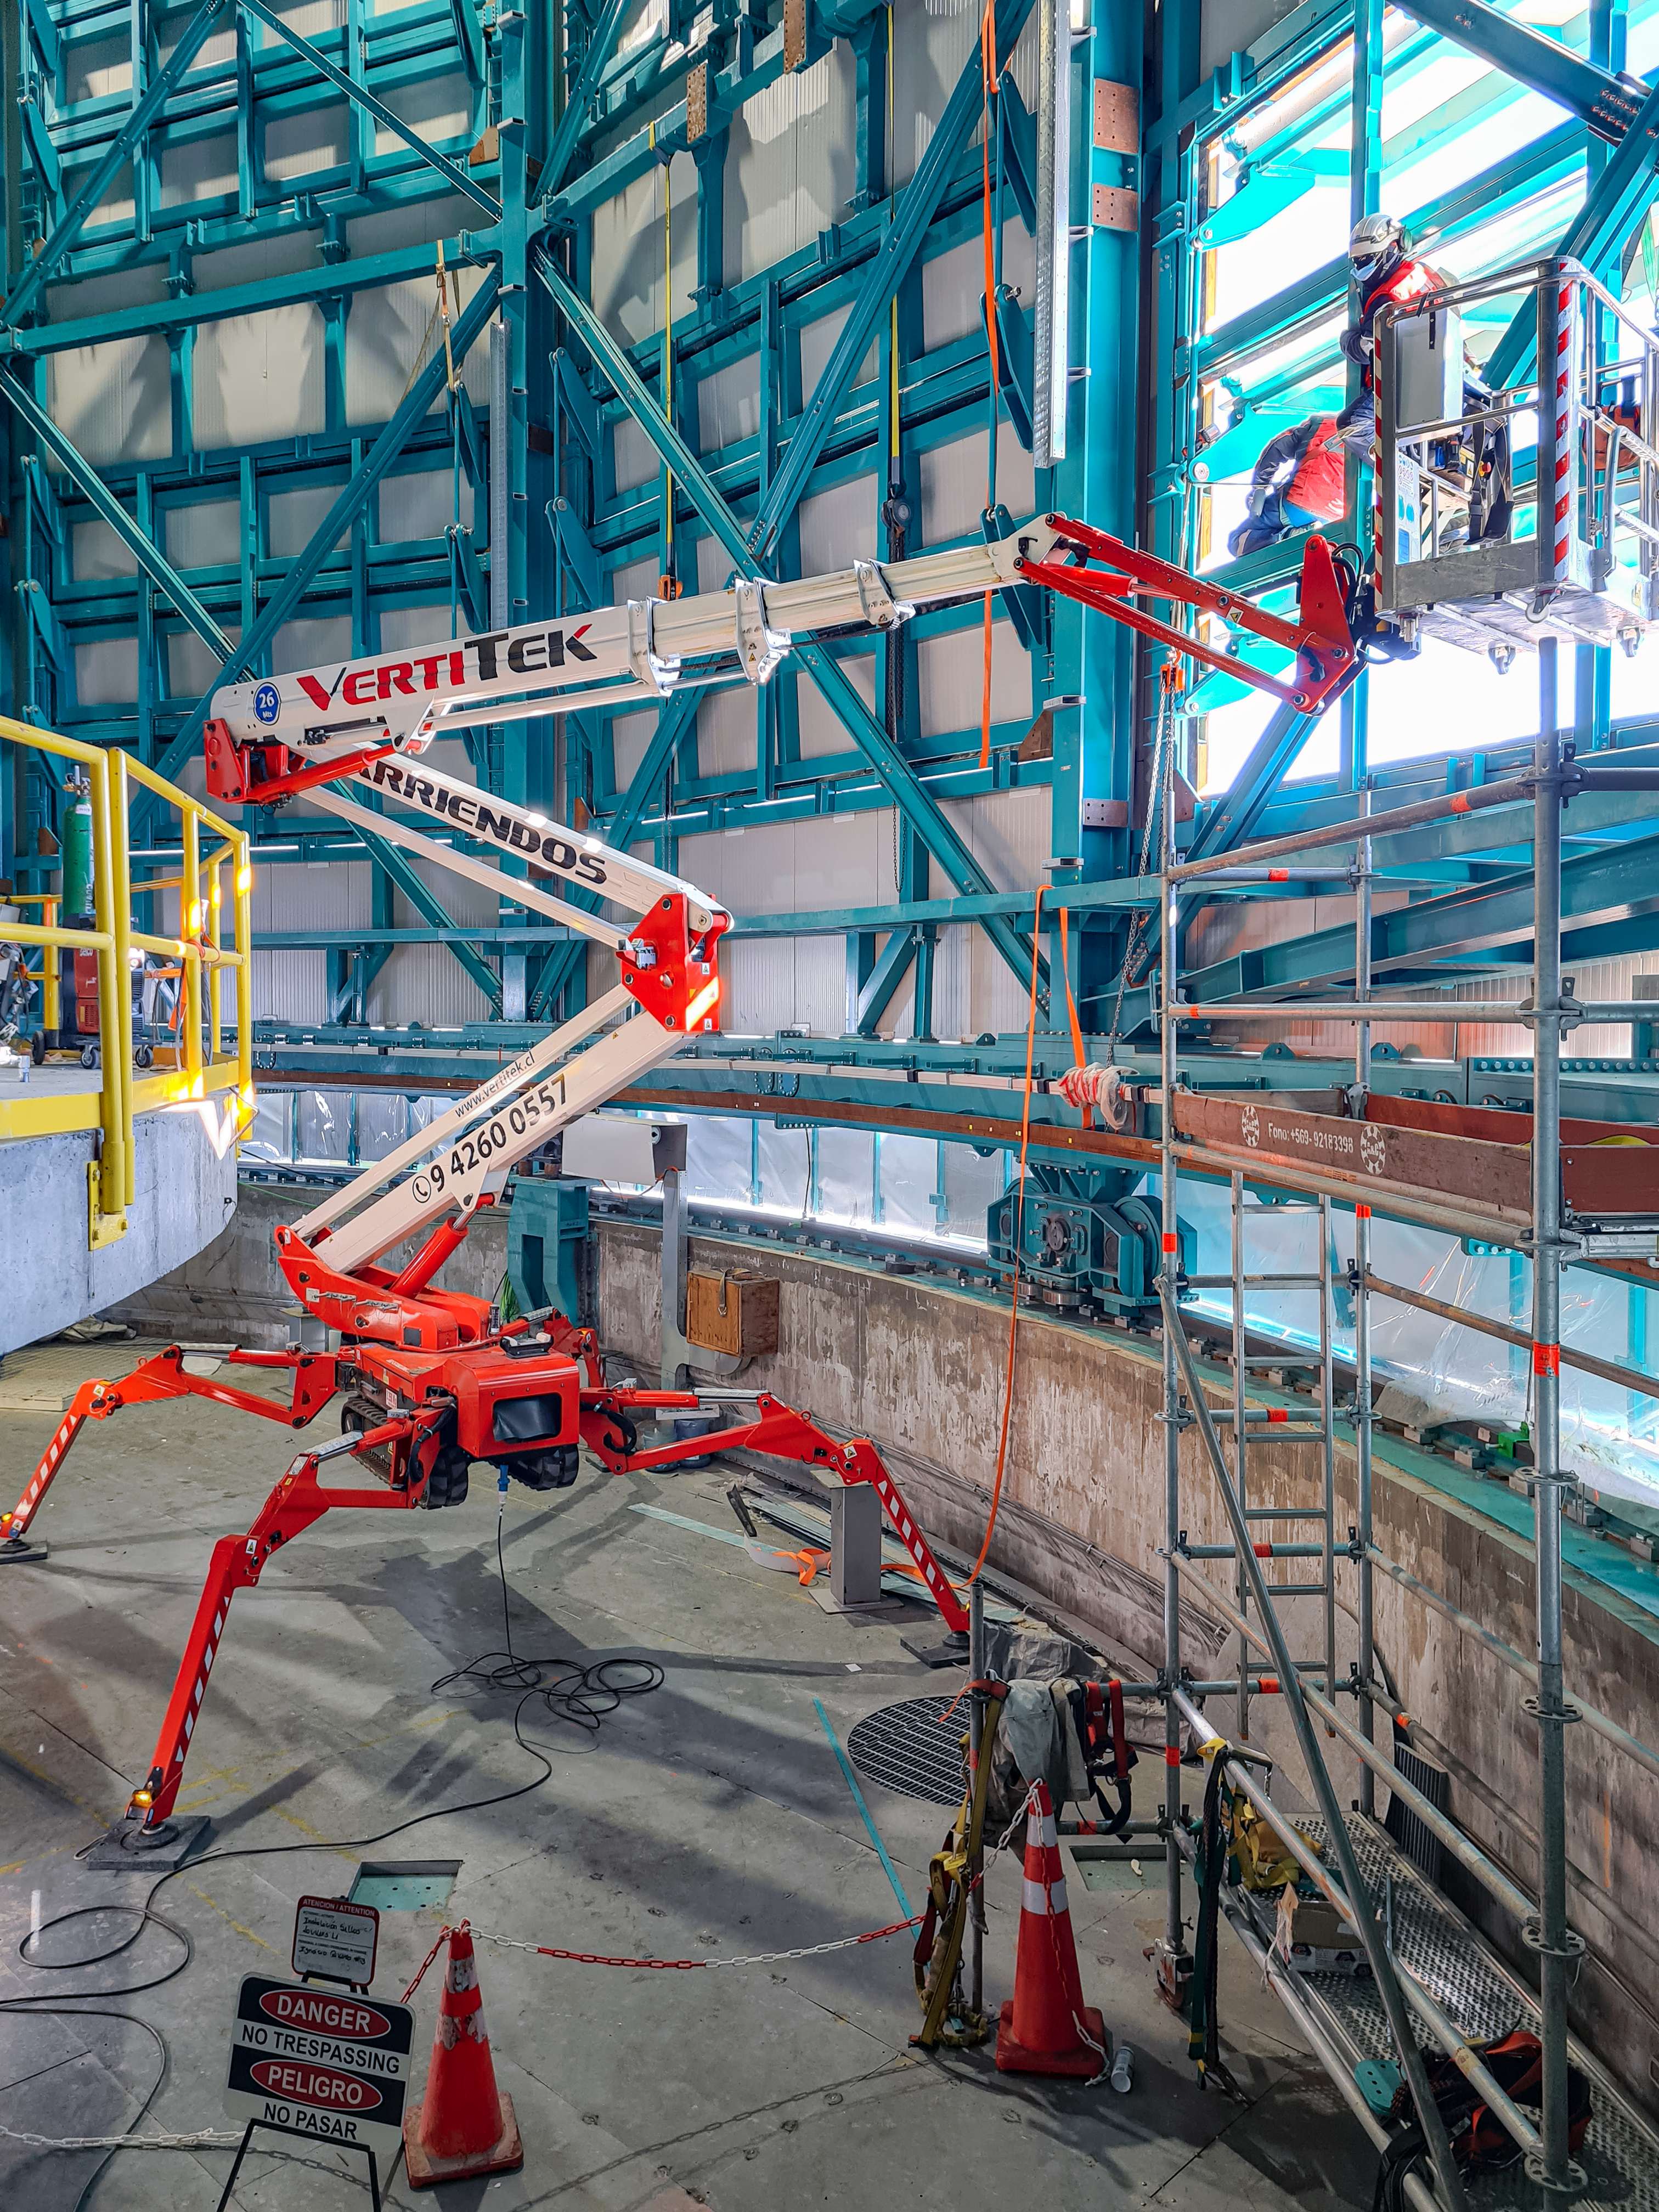

Work on the inside of the Vera C. Rubin Observatory dome

Work taking place on the inside of the Vera C. Rubin Observatory dome in July 2021.

Credit: Rubin Observatory/NSF/AURA